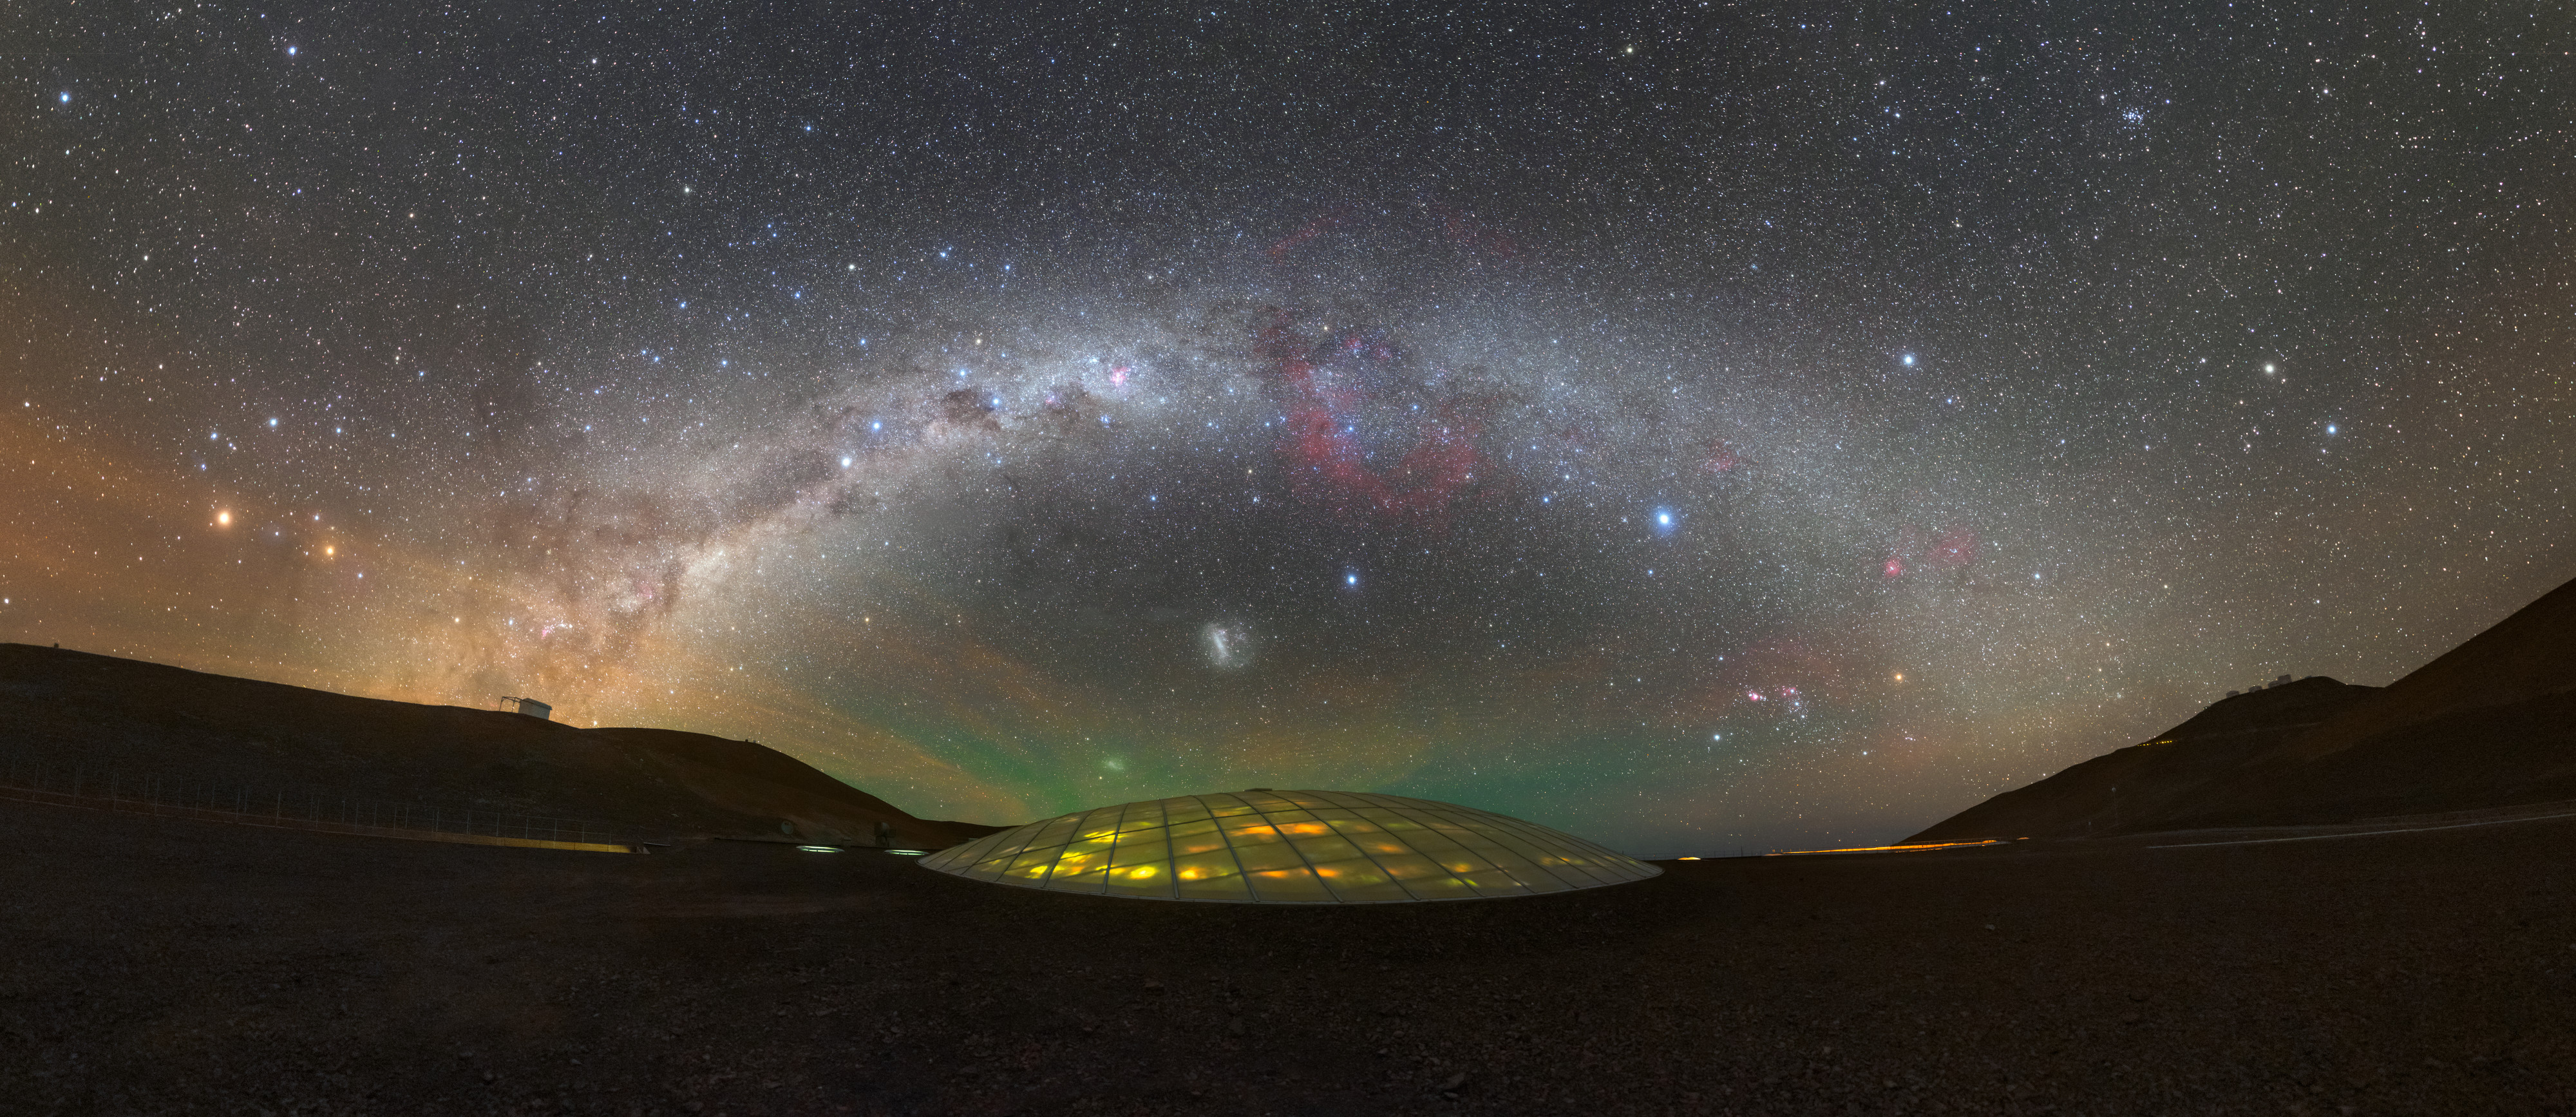

Dome of Light

Once used as the otherworldly lair for a James Bond villain, the ESO Residencia usually serves a far less sinister purpose! Since construction was completed in 2002, it has been a home from home for the astronomers, engineers and technicians working at ESO’s Paranal Observatory in Chile. The sleek building sits 2400 metres above sea level in the Mars-like Atacama Desert, just a few kilometres from Cerro Paranal — the mountain that hosts ESO’s Very Large Telescope (VLT) and Visible and Infrared Survey Telescope for Astronomy (VISTA).

During the day the hotel is bathed in natural sunlight, which enters the building via a huge 35-metre-diameter dome on the roof. Seen here at night, the glass of the dome is beautifully illuminated beneath the Milky Way’s kaleidoscopic arch of blues, reds and pinks. Two neighbouring galaxies — the Large and Small Magellanic Clouds — can be seen as white smudges beneath the curve of the Milky Way, with many colourful, bright stars bejewelling the surrounding scene.

Credit: P. Horálek/ESO